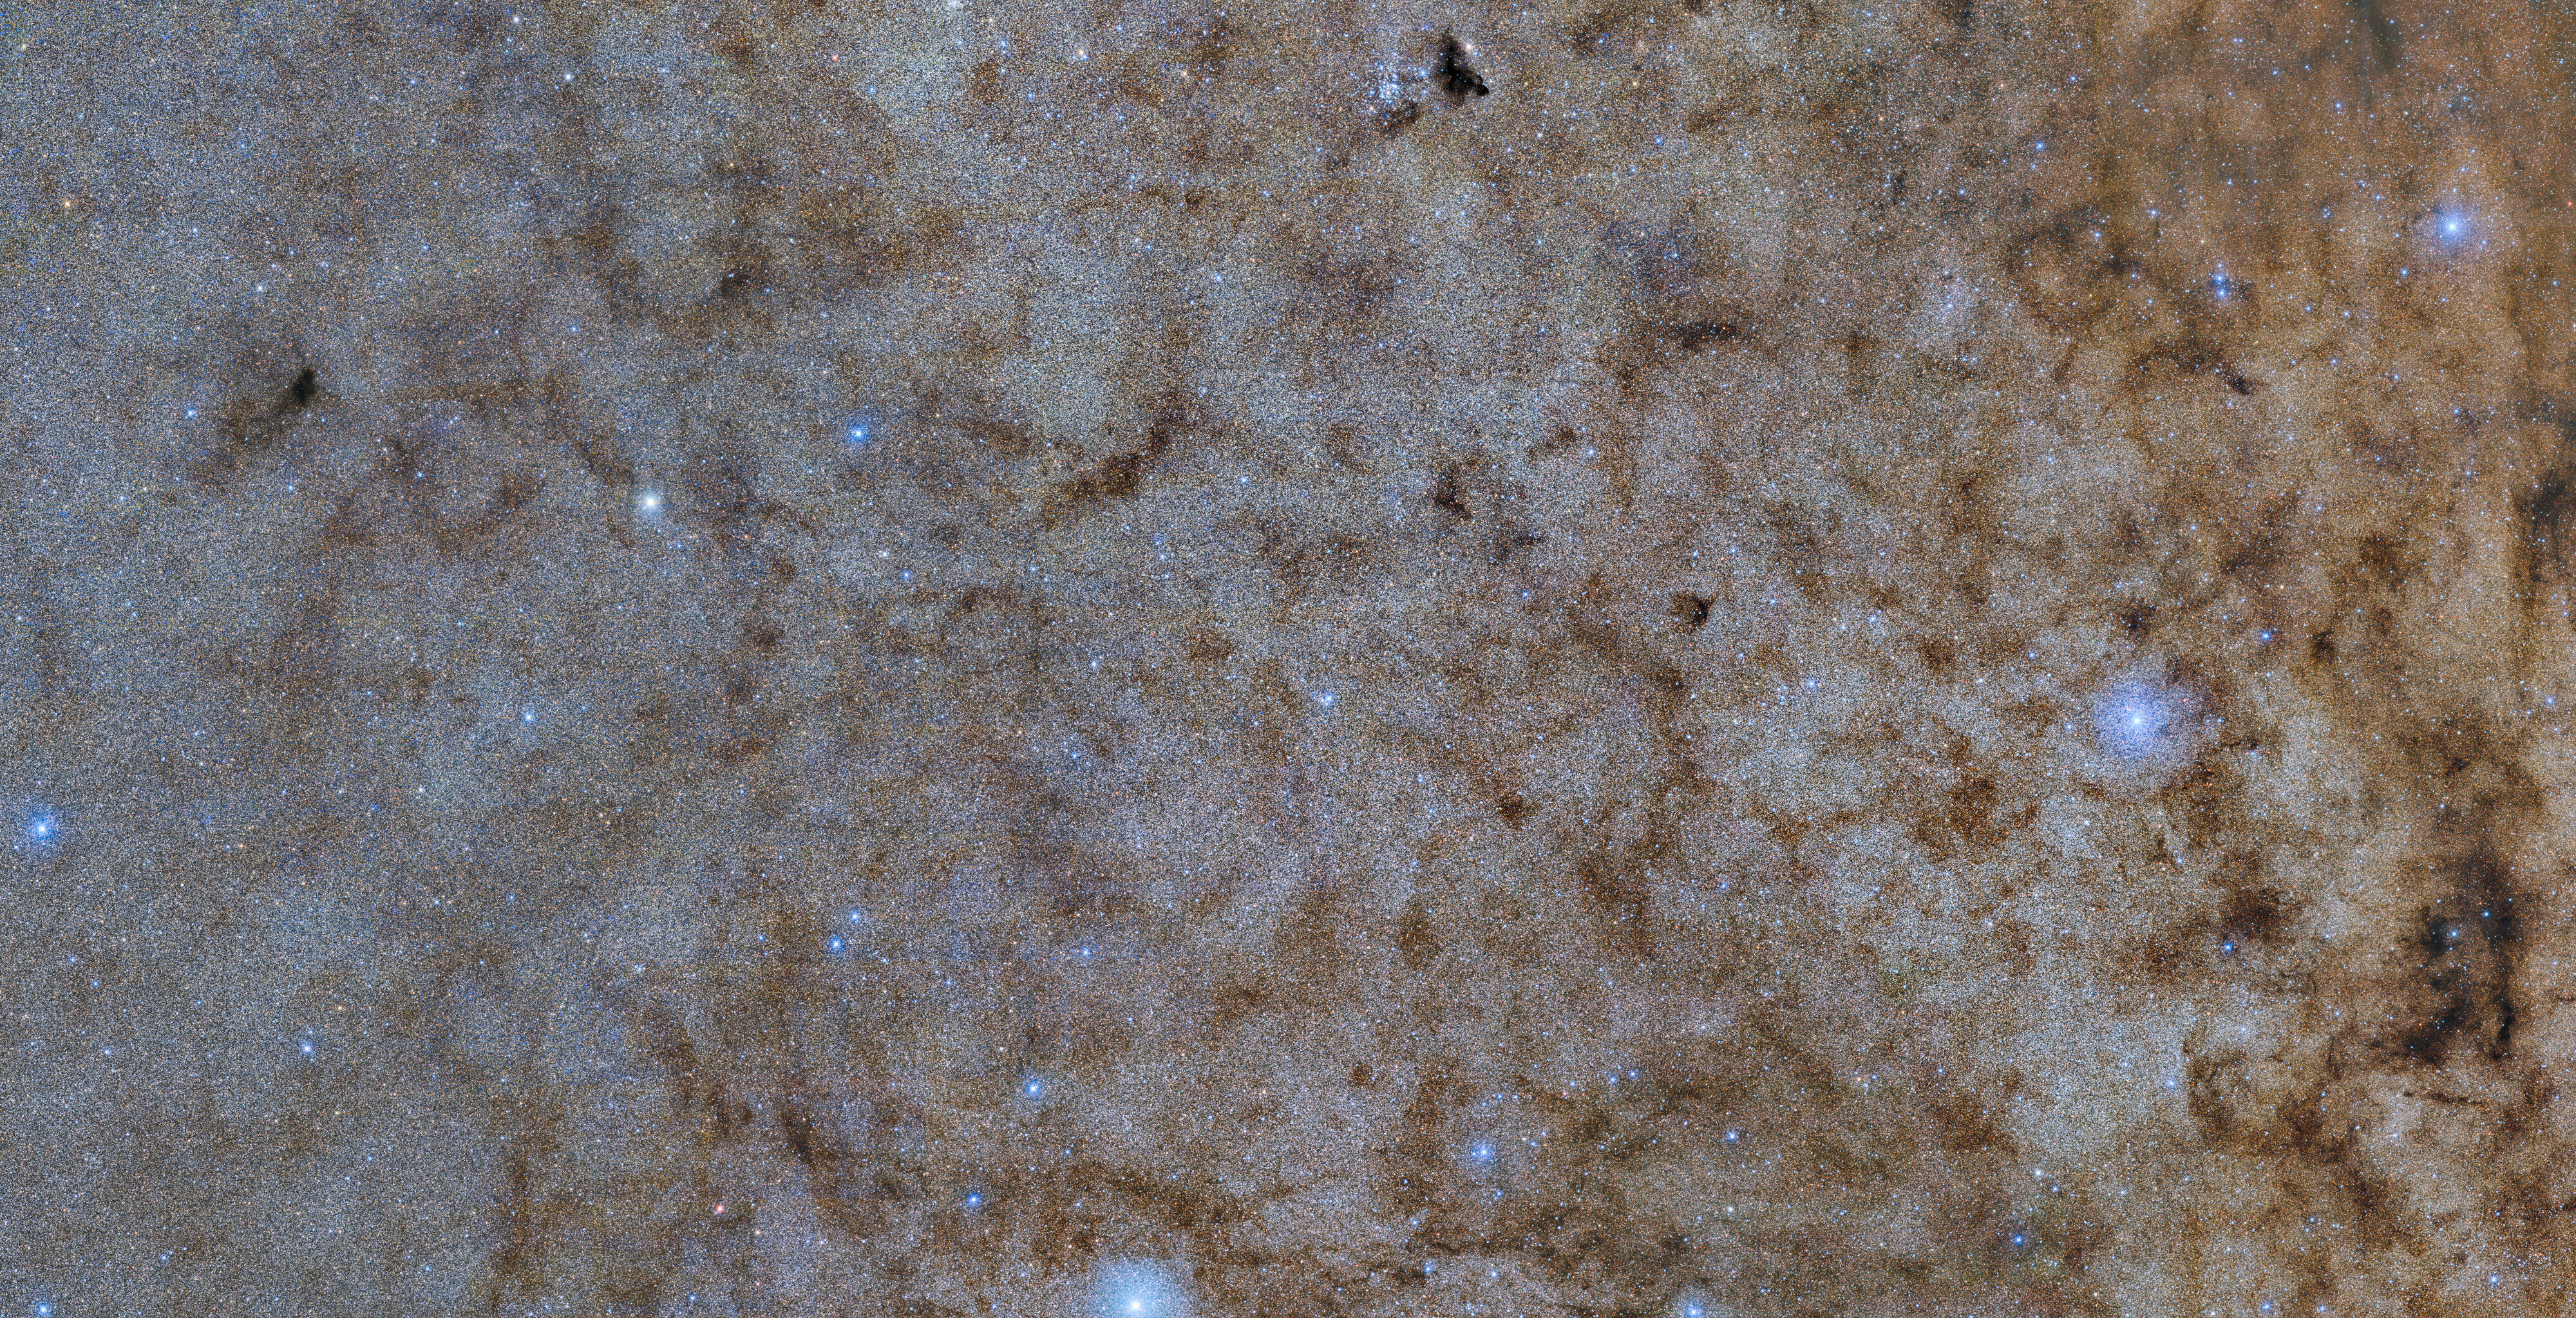

DECam image of the bulge of the Milky Way

This color-composite shows a main part of the new Blanco DECam Bulge Survey of 250 million stars in our galaxy’s bulge. The 4 x 2 degrees excerpt can be explored in all its whopping 50,000 x 25,000 pixels in this zoomable version.

In the image interstellar dust and gas seemingly acts like a red “filter” in front of the background stars, scattering the blue light away. Since we are surrounded by dust and gas in the Milky Way, this scattering effect is important to many parts of astronomy and is known as interstellar reddening.

DECam was primarily funded by the U.S. Department of Energy.

Credit: CTIO/NOIRLab/DOE/NSF/AURA Acknowledgment: Image processing: W. Clarkson (UM-Dearborn), C. Johnson (STScI), and M. Rich (UCLA), Travis Rector (University of Alaska Anchorage), Mahdi Zamani & Davide de Martin. Cannot display WorldWide Telescope because your browser does not support iframes